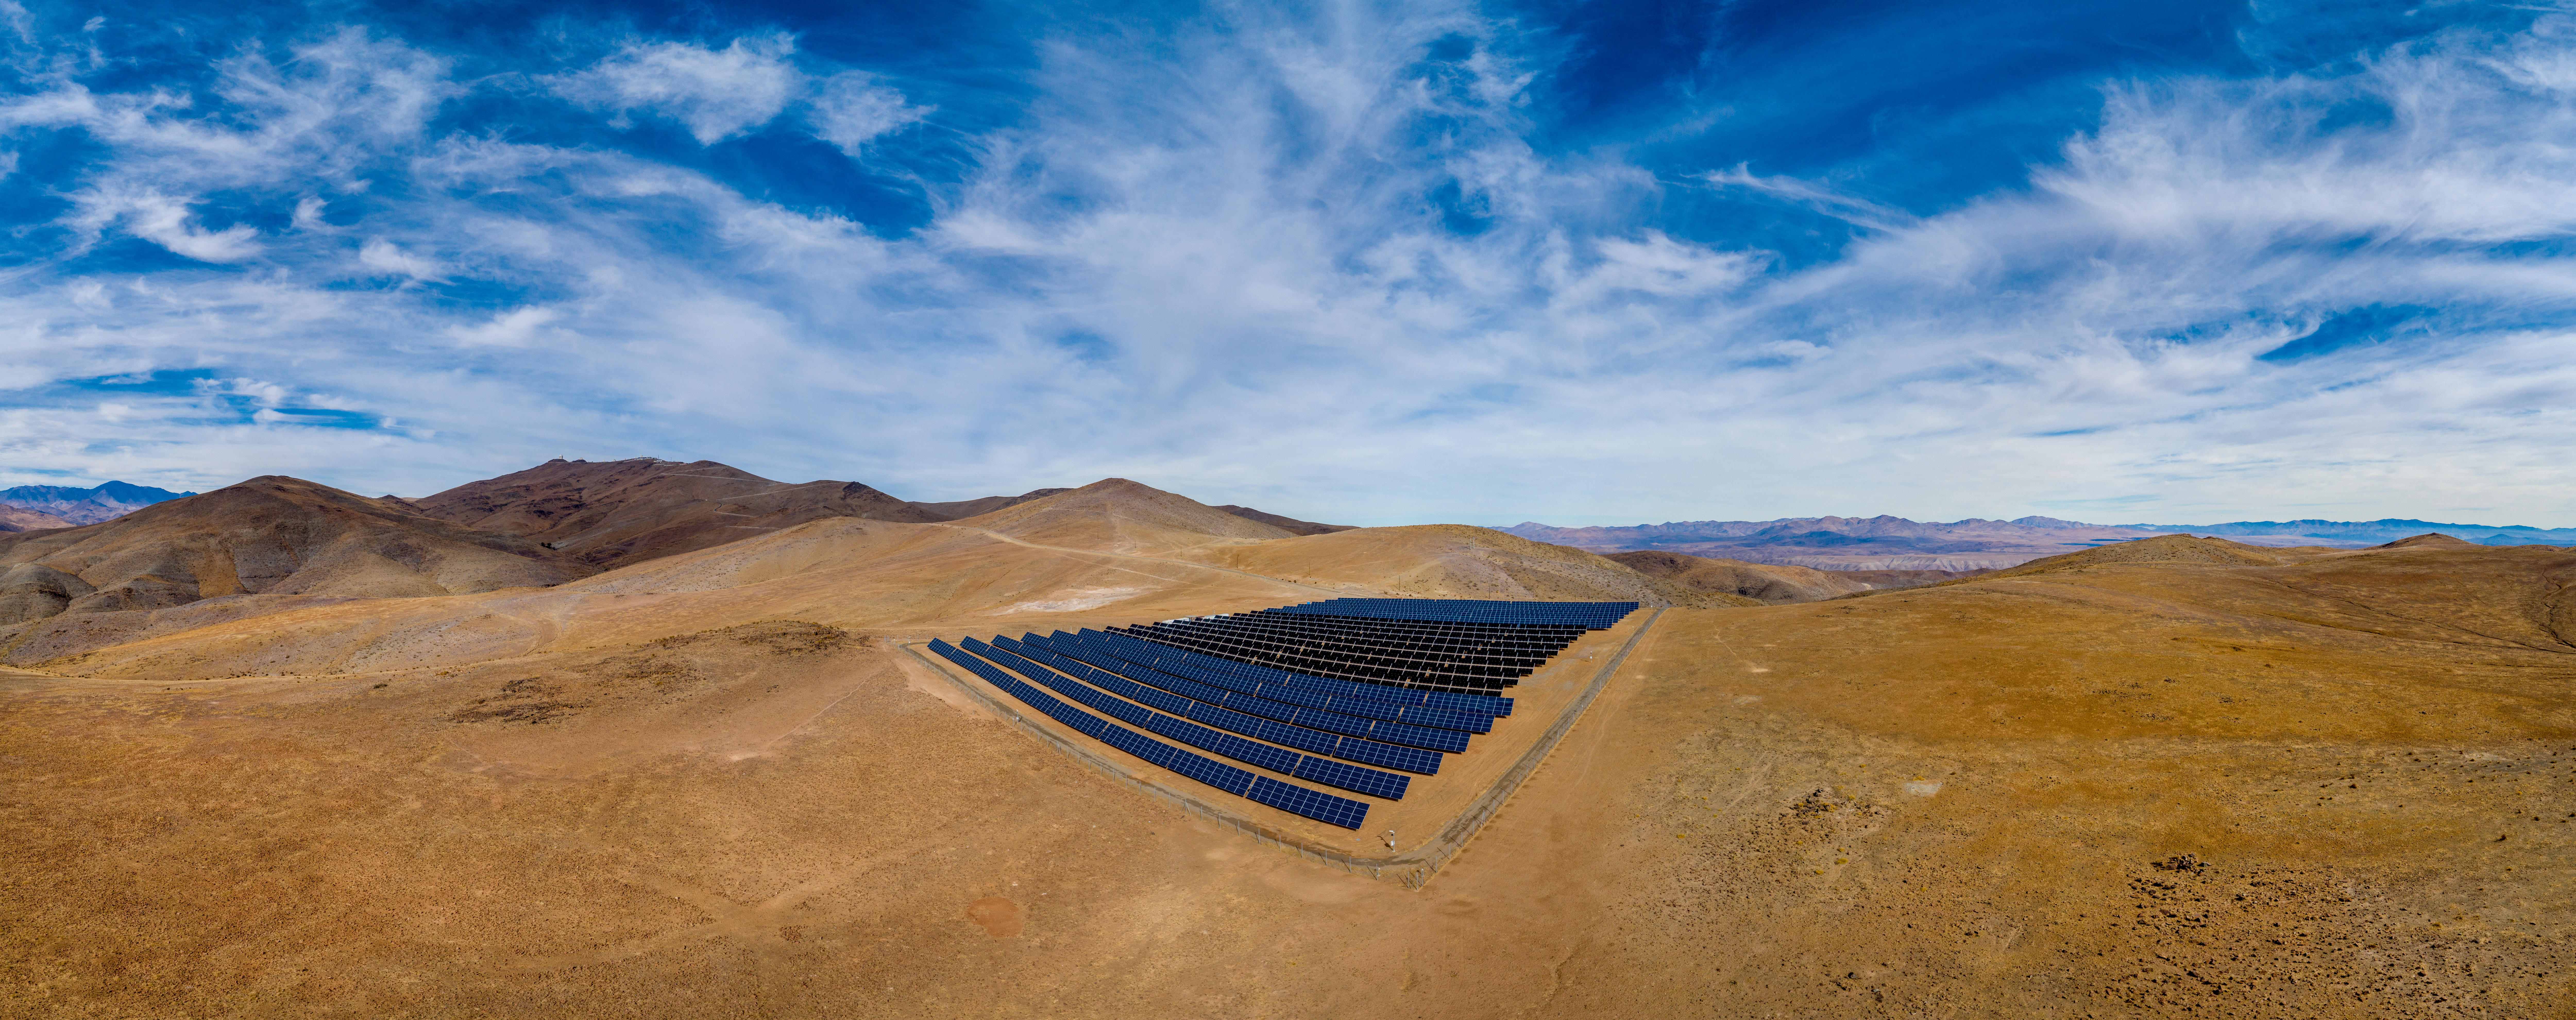

The solar power plant at ESO’s La Silla Observatory

This image shows the solar panel site at ESO’s La Silla Observatory site, 600 kilometres north of Santiago de Chile and 2400 metres above sea level.

Credit: ENEL